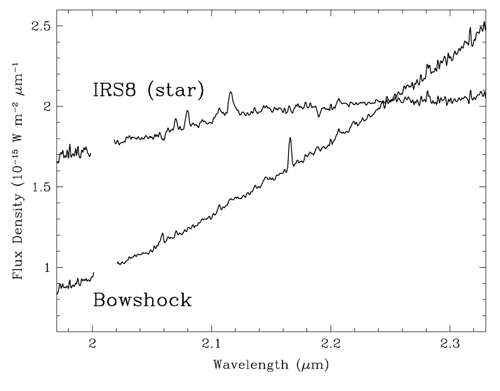

Spectrum of the central star of IRS 8 and of a small portion of the bow shock 0.24 arcsecond east of the star

Spectrum of the central star of IRS 8 and of a small portion of the bow shock 0.24 arcsecond east of the star.

Credit: International Gemini Observatory/NOIRLab/NSF/AURA